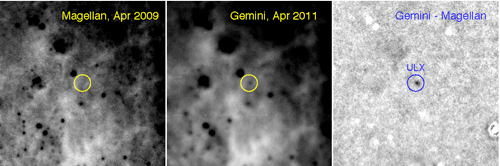

Region of the M83 disk

A 30 arcsecond region of the M83 disk is shown in a green-light pre-outburst image from Magellan (left) and the post-outburst image from Gemini South (center). The scaled, subtracted image at right shows the excess emission in the new data at the ULX position. Note that the Magellan image was obtained in about 0.4 arcsecond seeing and the Gemini image in below-average seeing of about 0.7 arcsecond.

Credit: International Gemini Observatory/NOIRLab/NSF/AURA